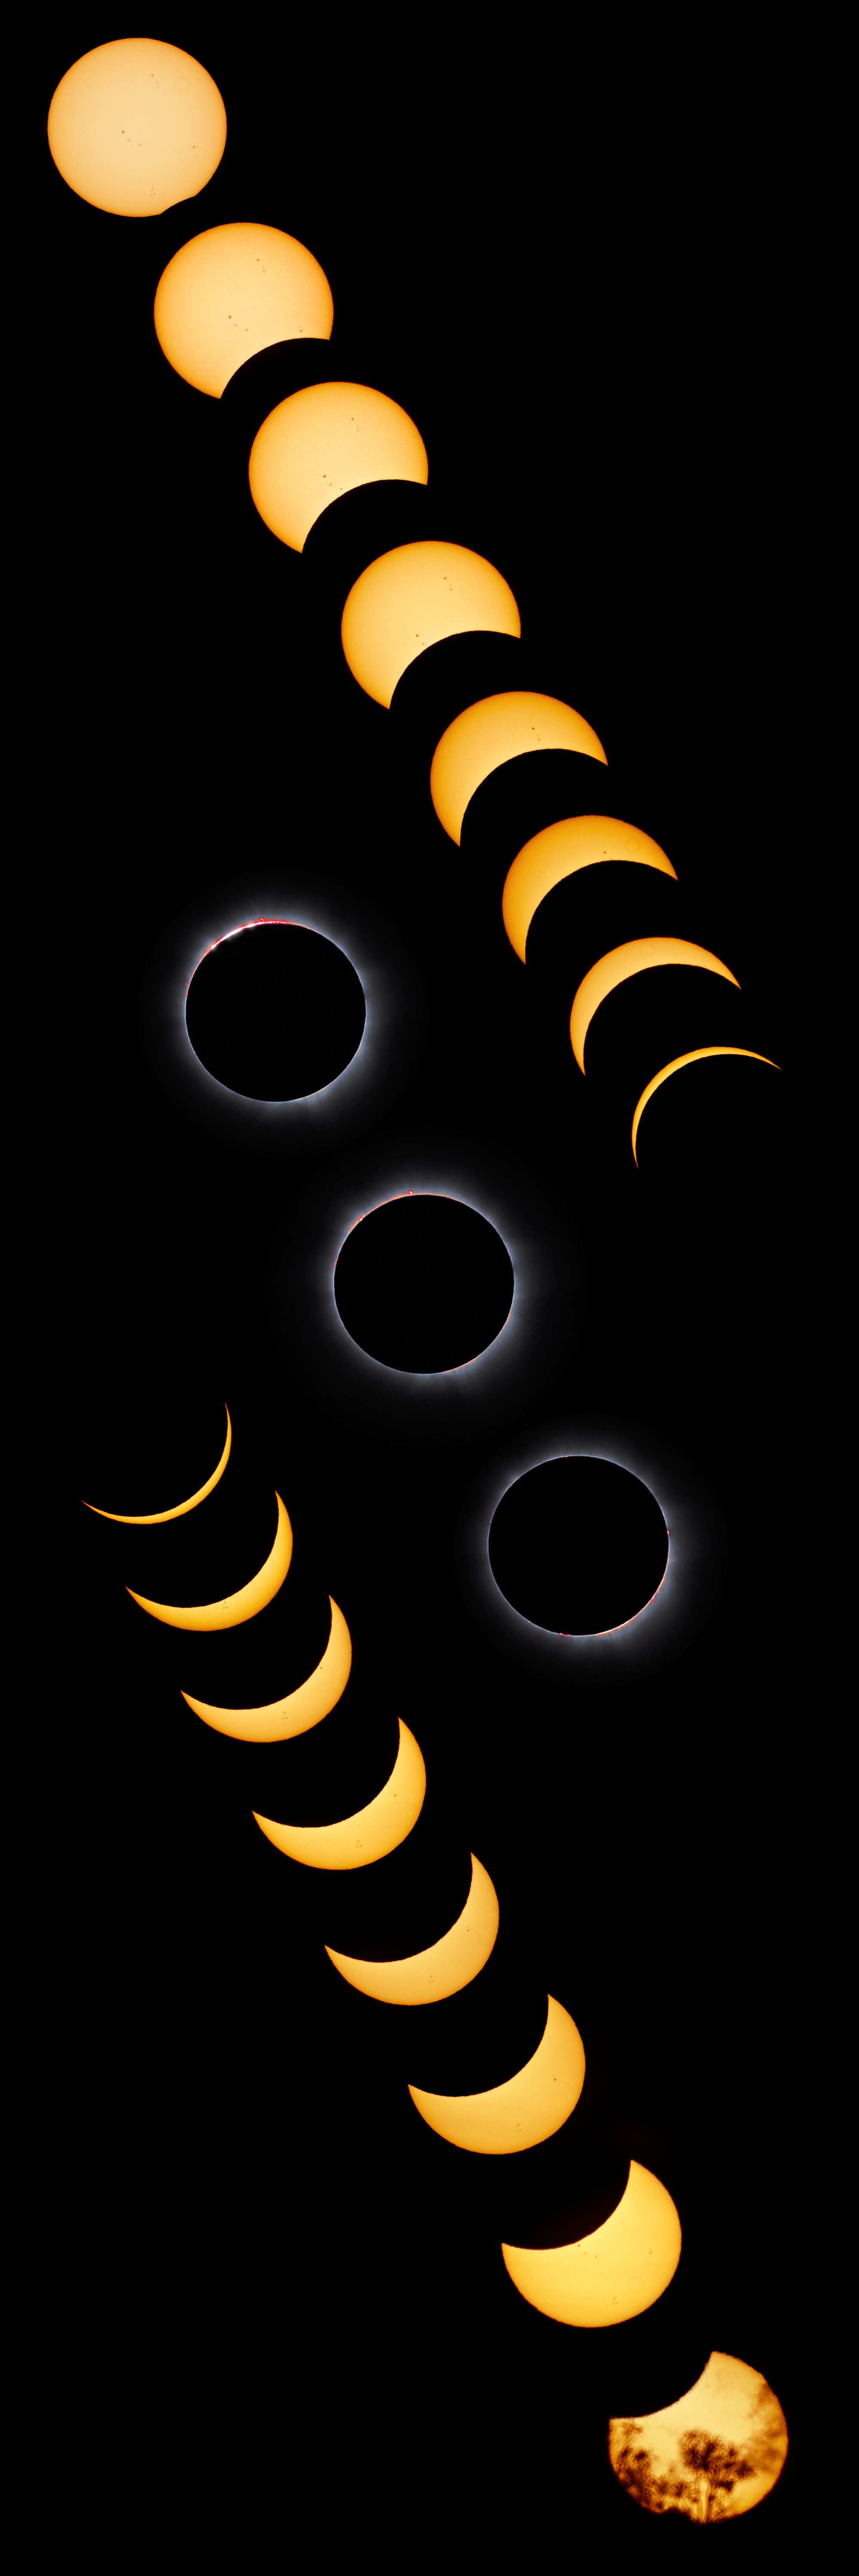

Compound view of the 13 November 2012 total solar eclipse

This montage shows the eclipse of 13 November 2012 seen from Australia. A total of 19 images have been combined that show all stages of the eclipse, with totality at the centre. The first one, at the bottom, was seen through clouds and trees while partially eclipsed sun was rising.

Credit: ESO/P. Horálek